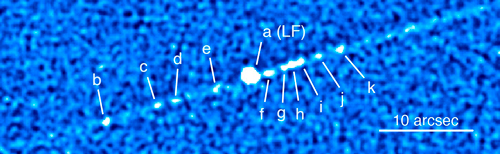

Composite image of asteroid P/2010 A2

Composite image of asteroid P/2010 A2 constructed from data from the Gemini Multi-Object Spectrograph on Gemini North. The team used this data to compare against models of the object’s structure and dynamics.

Credit: International Gemini Observatory/NOIRLab/NSF/AURA